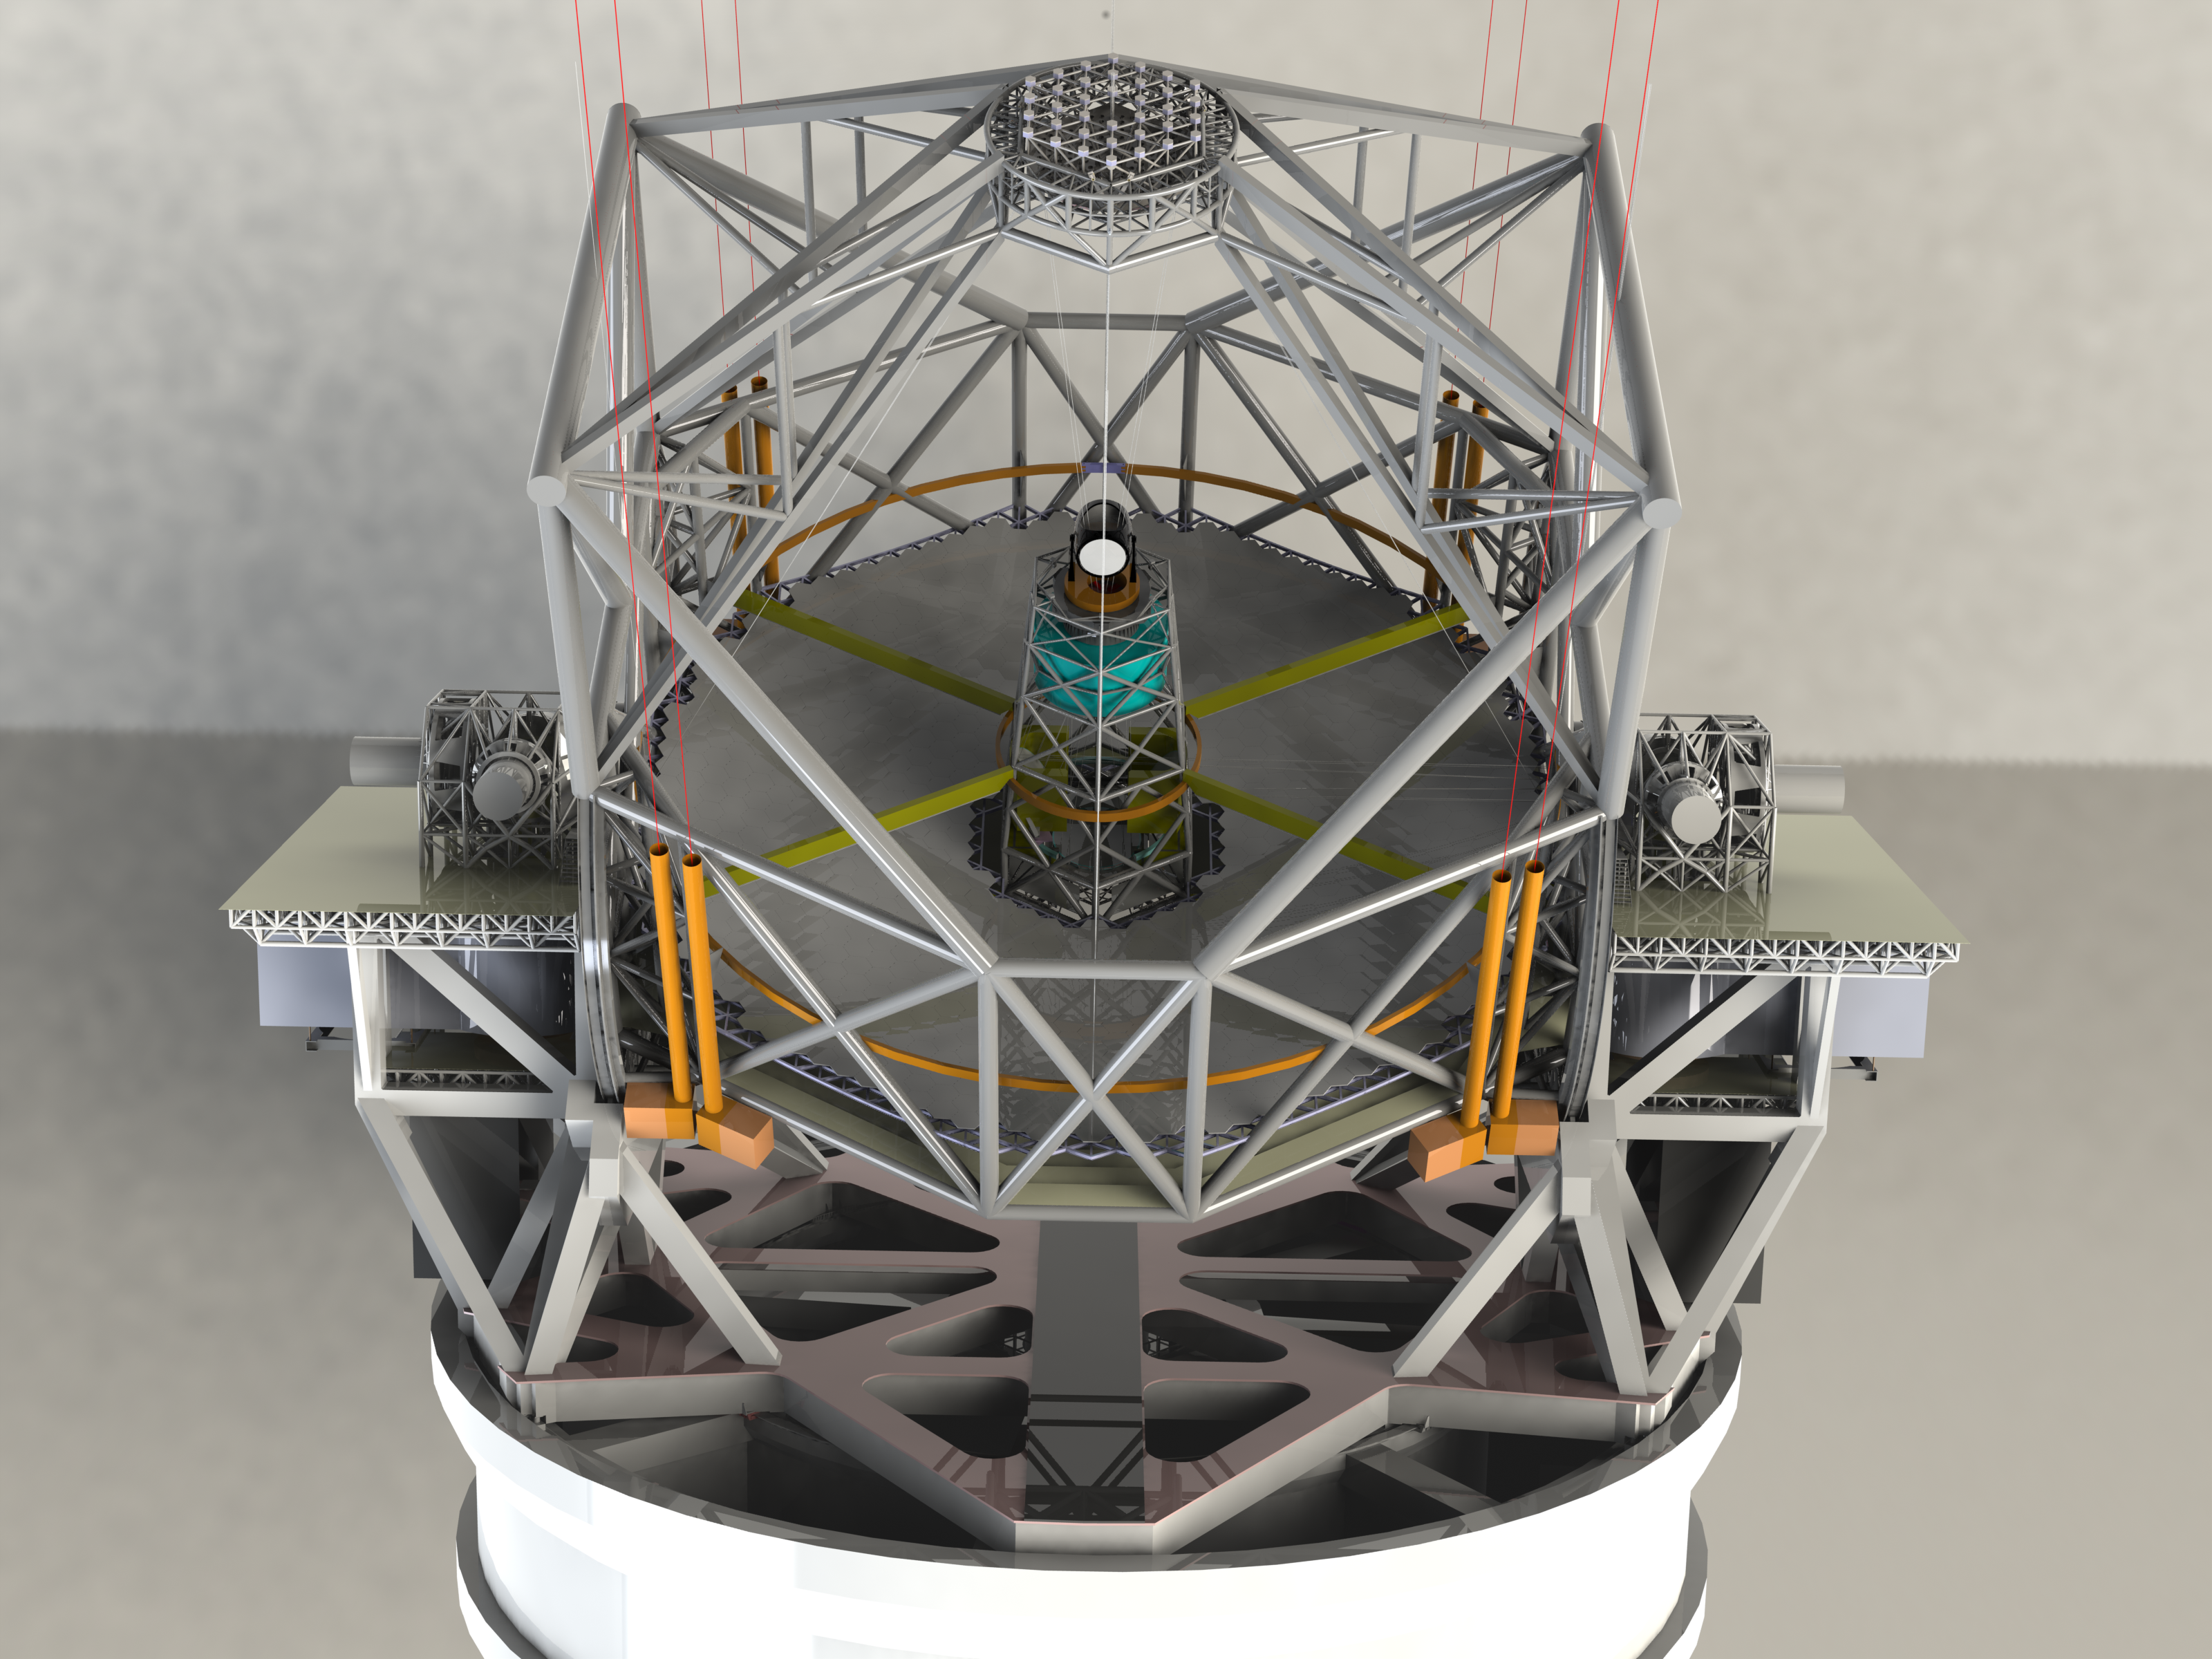

ELT 3D rendering

Rendering of the ELT telescope structure. This structure design, presented in November 2008 at the Baseline Reference Design version 3, is the result for a detailed design study and was realised together with ESO's industrial partners. The 39-metre primary mirror reflects the light first to the 4.20metre secondary mirror hanging upside-down at 60 m height. The light is then further transmitted to mirrors 3, 4 and 5 (located in the central tower) and finally reflected to either side where the astronomical cameras sitting on the Nasmyth platforms will see nearly perfect images of the celestial objects. To assist the adaptive optics included in the telescope, telescope guide stars are created in the sky by using powerful lasers launched at the corners of the primary mirror cell.

The design for the ELT shown here was published in 2009 and is preliminary.

Credit: ESO